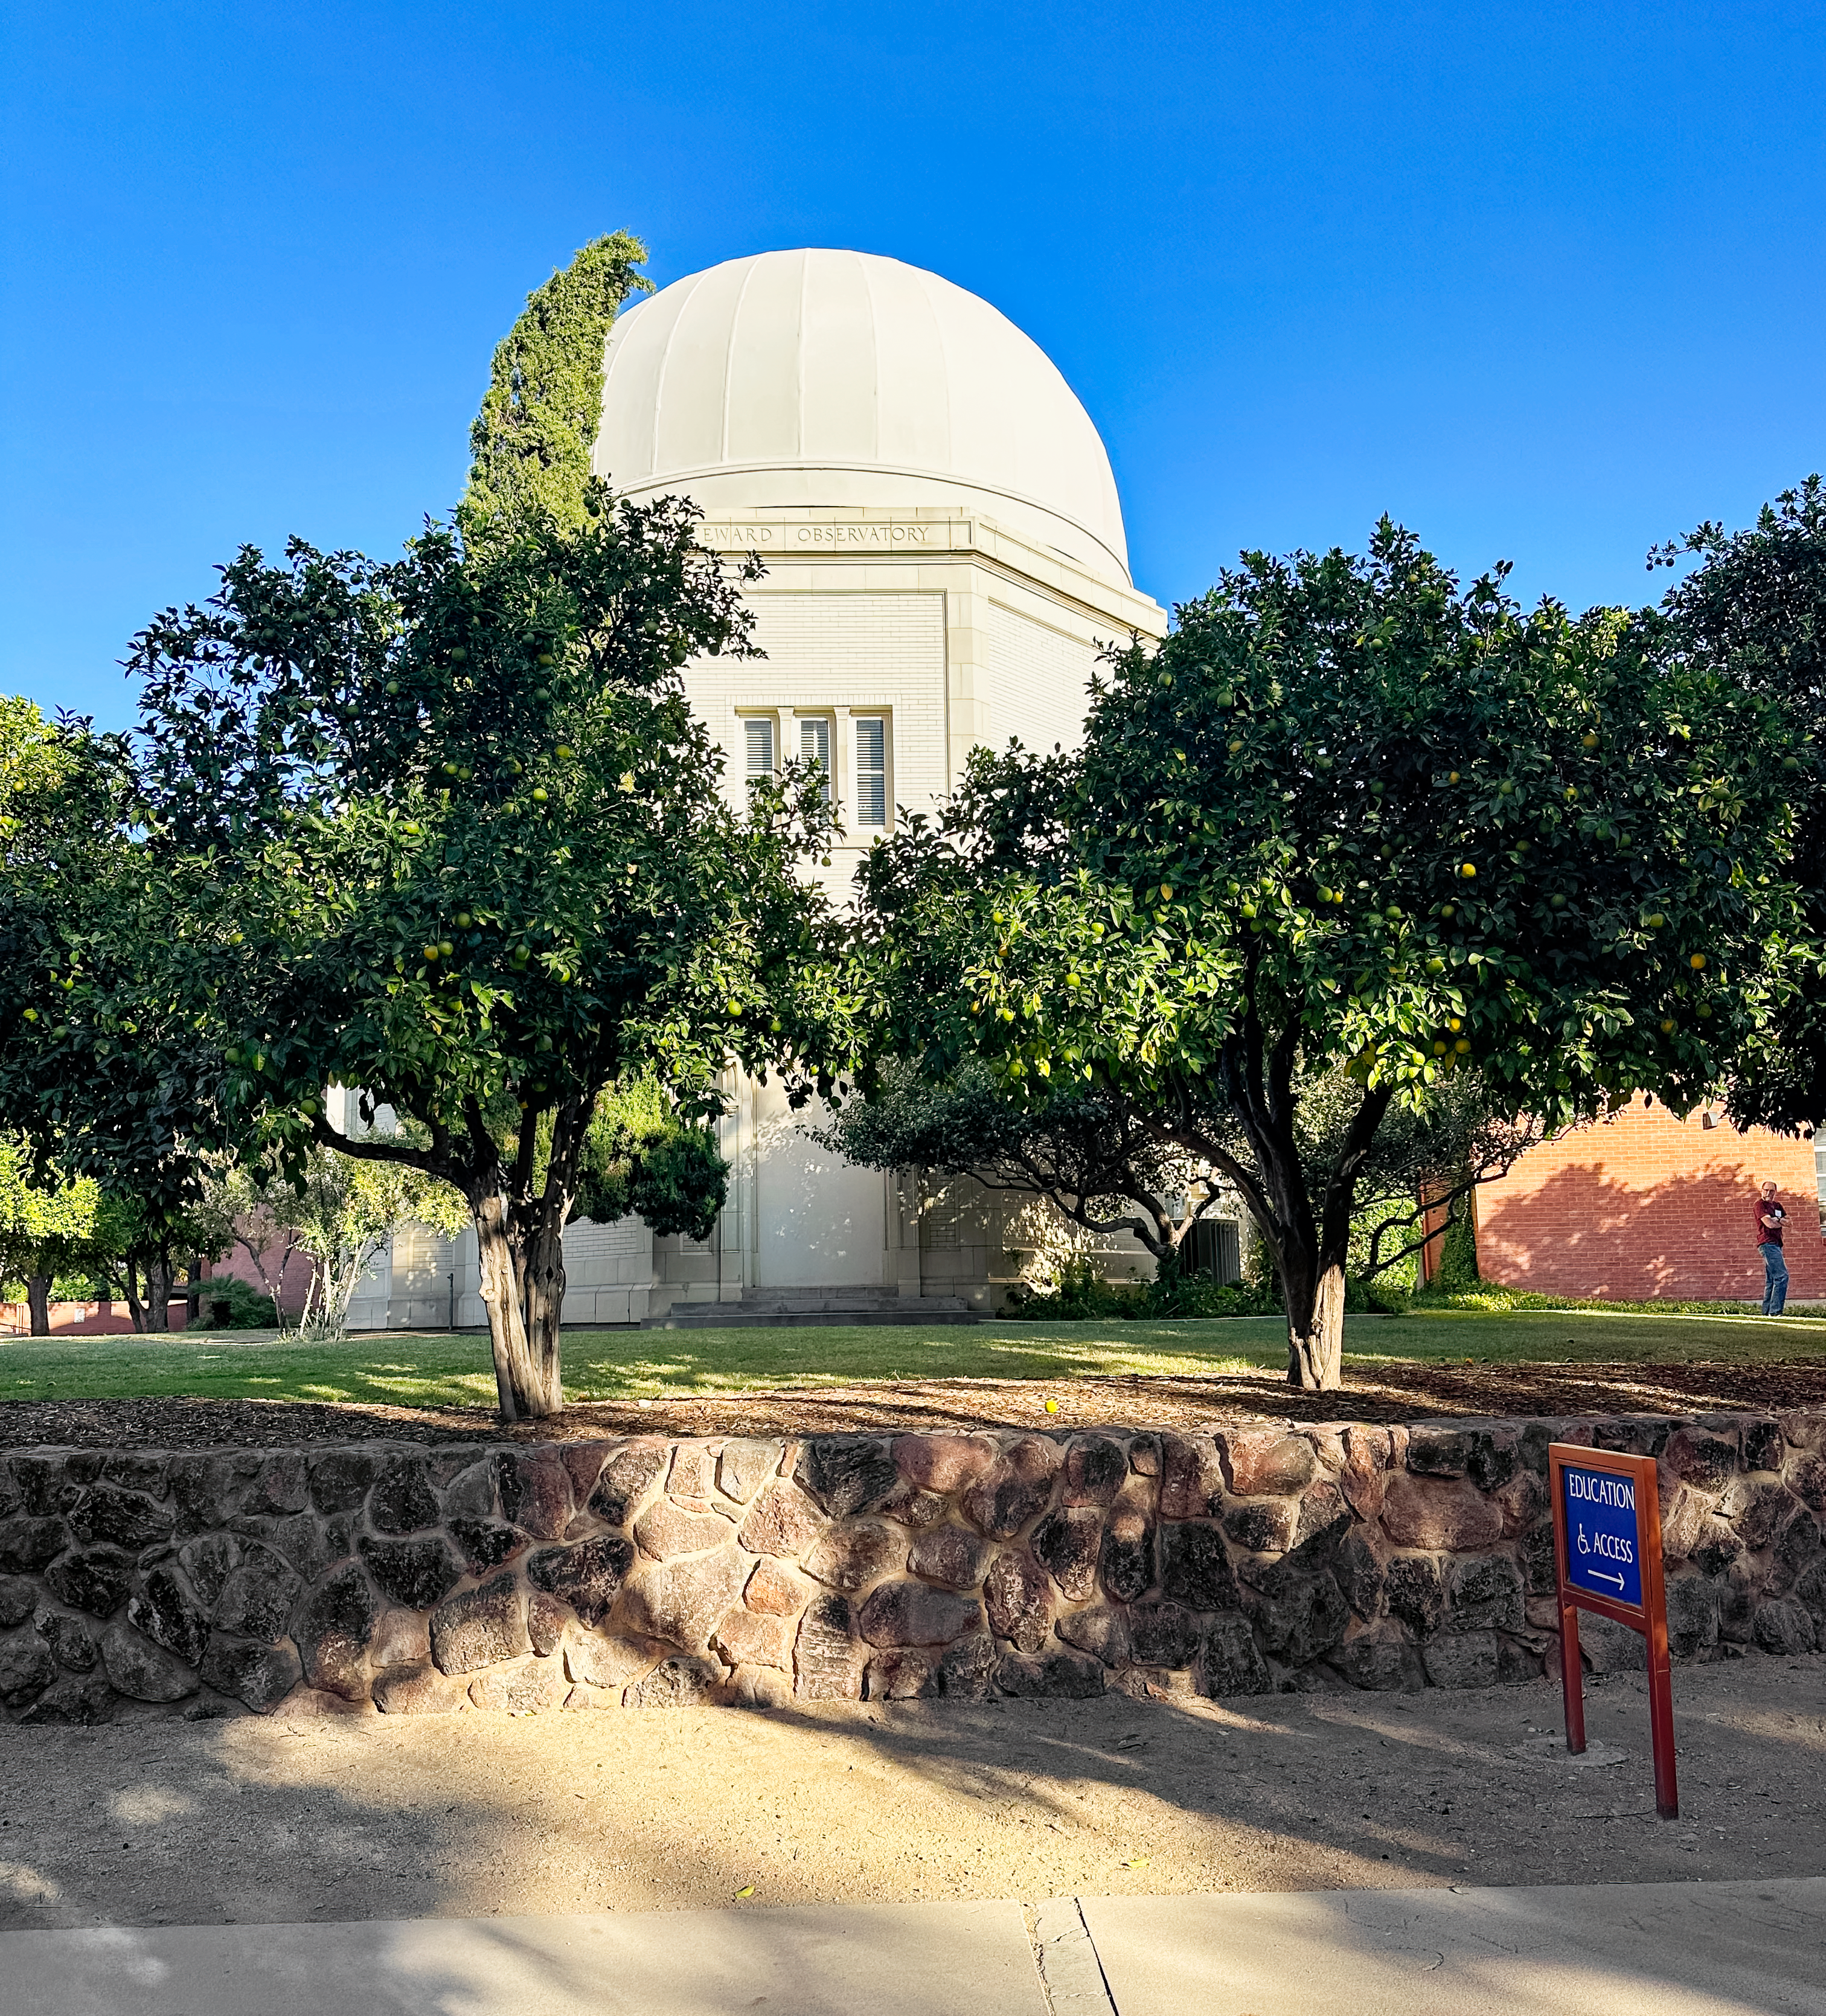

Steward Observatory

Steward Observatory, on the University of Arizona campus.

Credit: Rubin Obs./AURA/NSF/T. Jenness